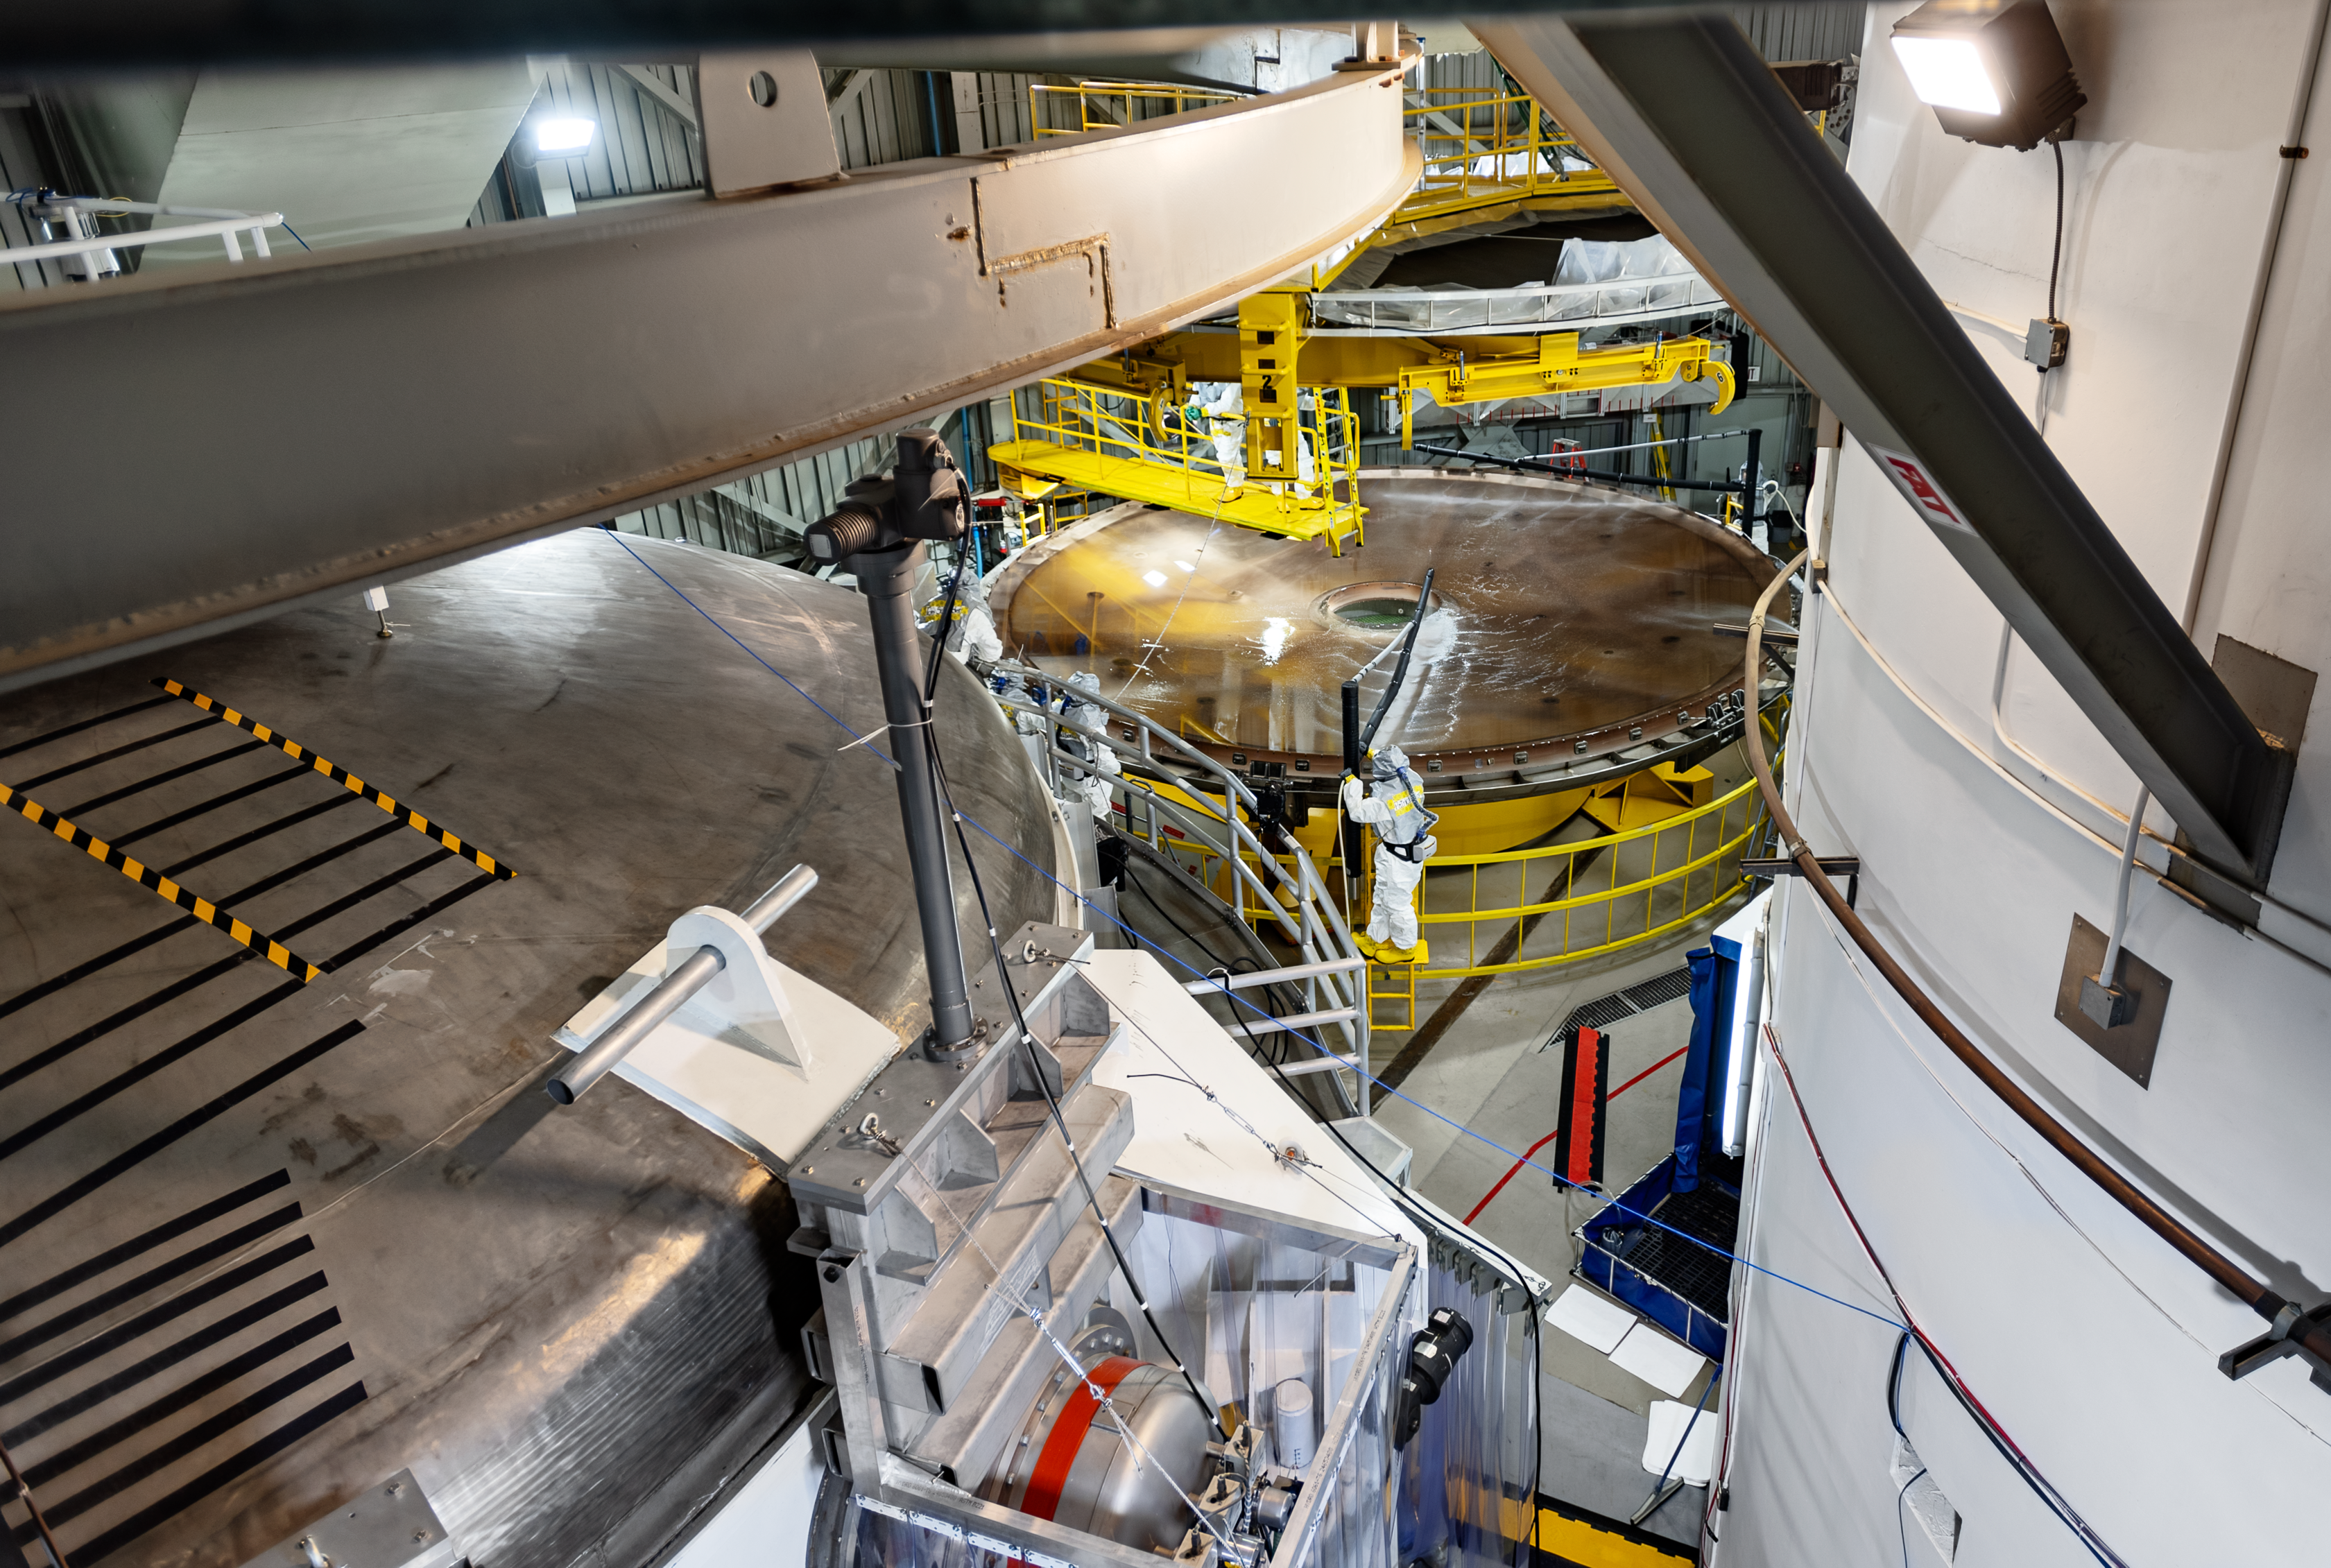

Gemini South’s primary mirror during the washing process.

See the mirror without the silver coating, during the rinse process. The mirror has to be perfectly clean and dry before transferring it to the coating chamber.

Credit: International Gemini Observatory/NOIRLab/NSF/AURA/D. Munizaga